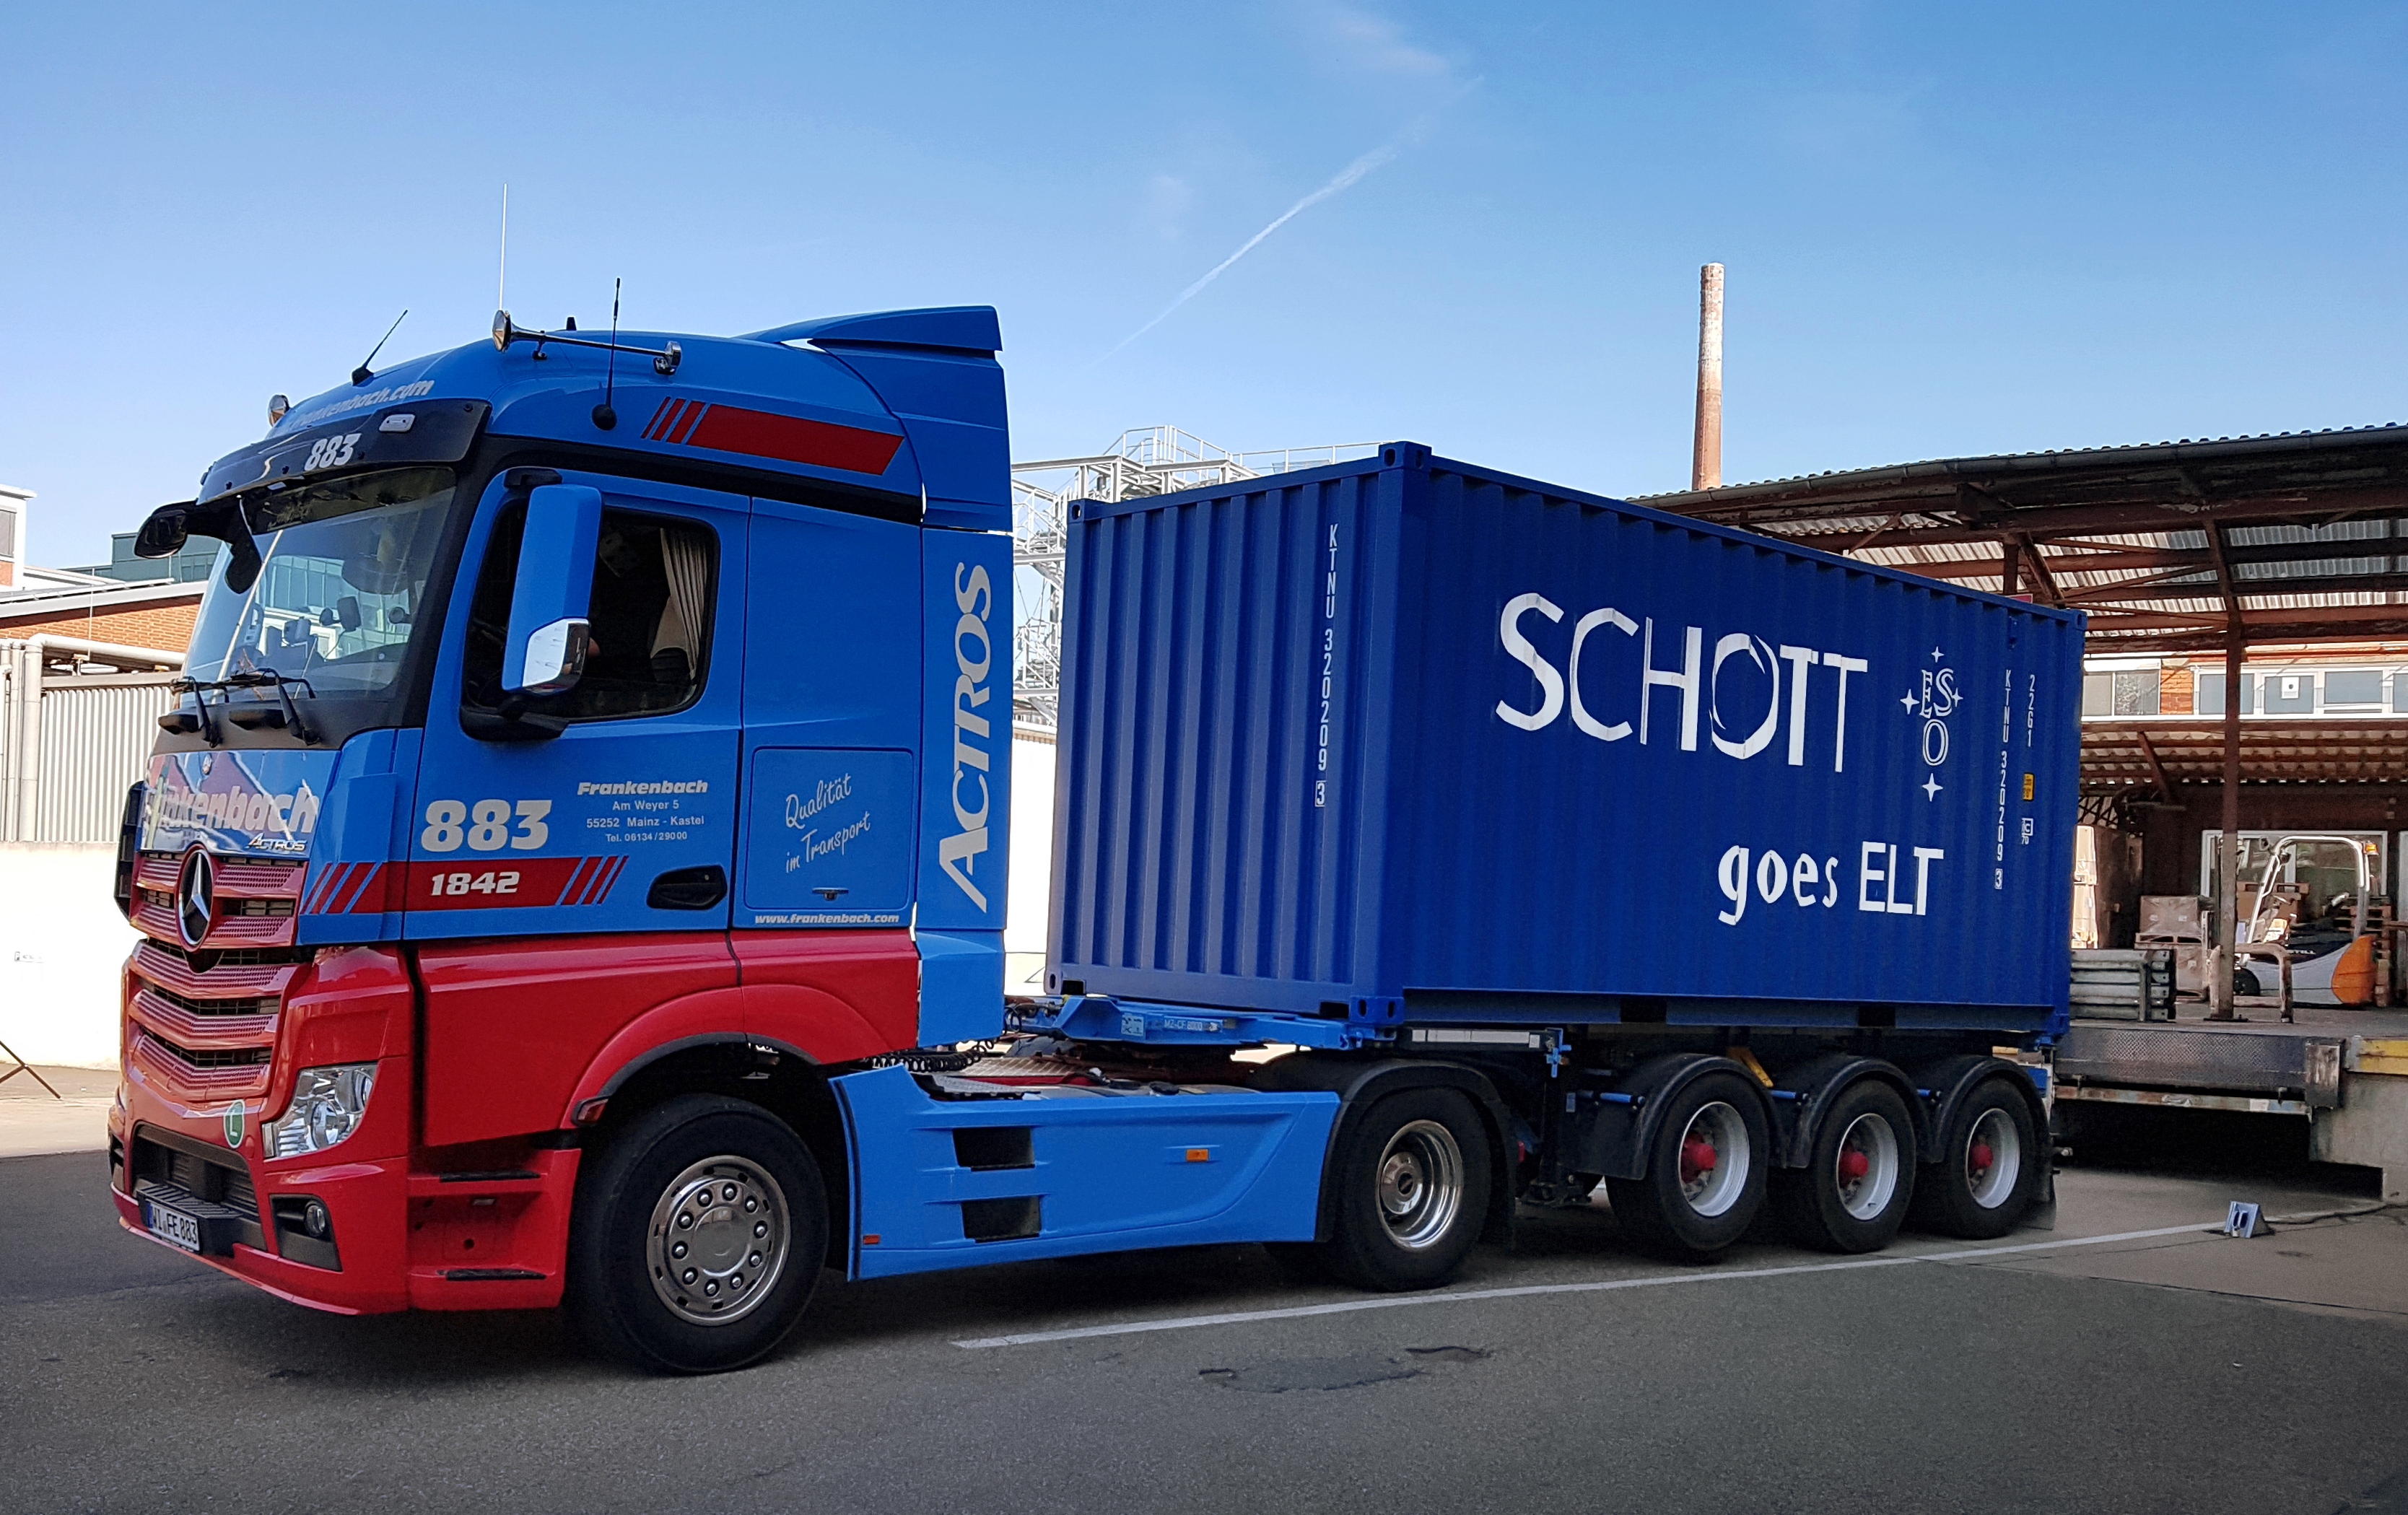

The first shipment of ELT primary mirror blanks arrives at Safran Reosc

The shipping container with the first 18 ELT primary mirror blanks was sent from SCHOTT in Mainz, Germany, on 23 July and arrived at Safran Reosc the following day.

Credit: ESO/SCHOTT/Safran Reosc